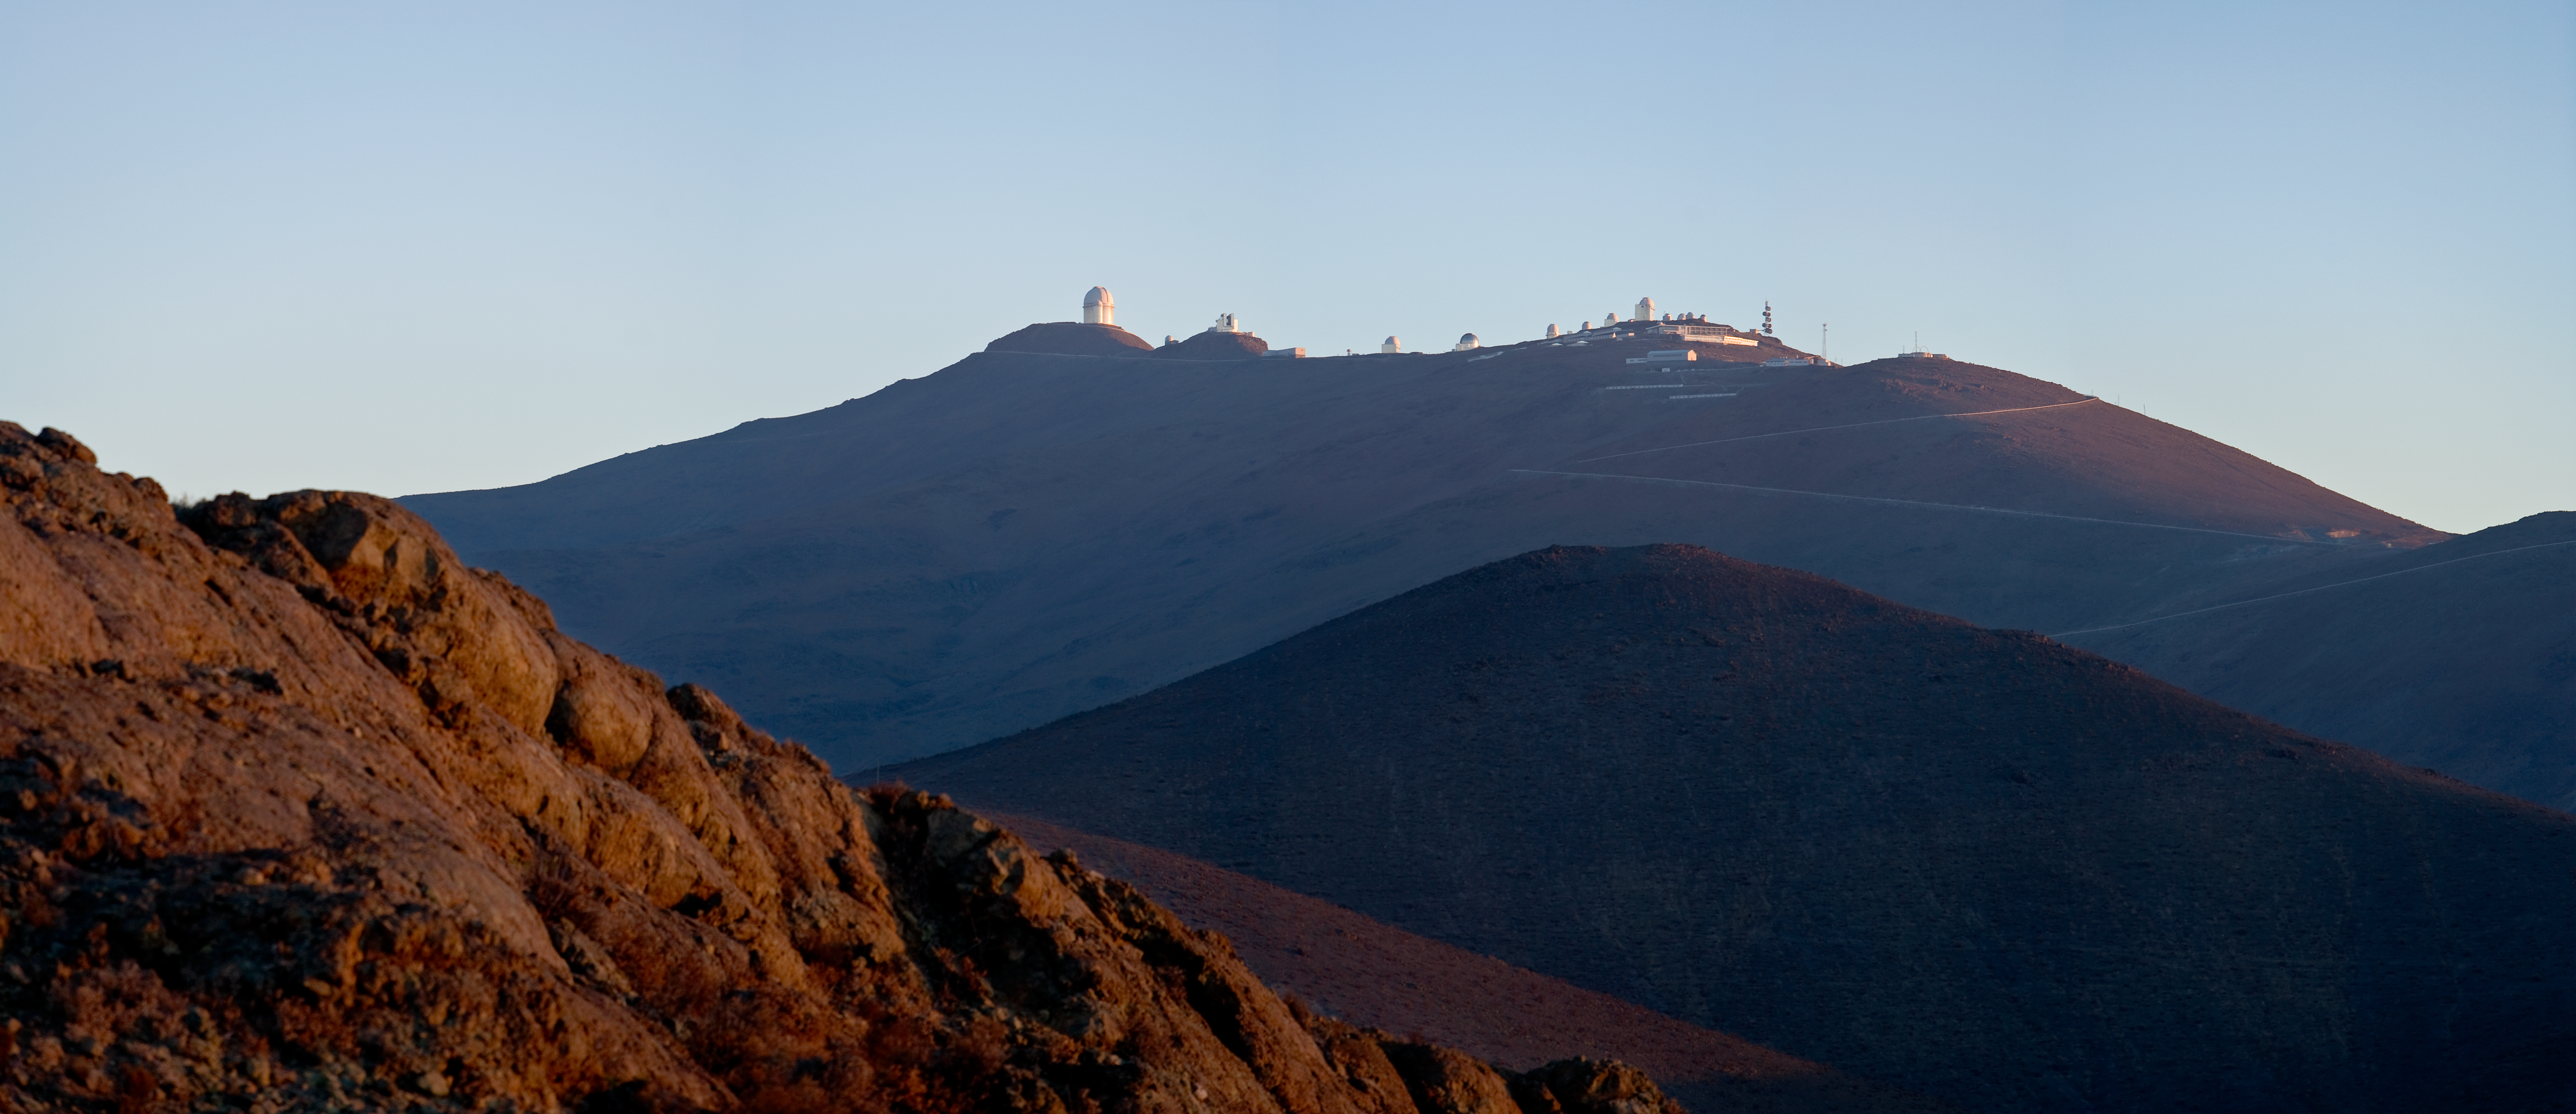

La Silla *

The ESO La Silla Observatory in the Chilean Atacama Desert.

This image is available as a mounted image in the ESOshop.

Credit: ESO/H.H.Heyer